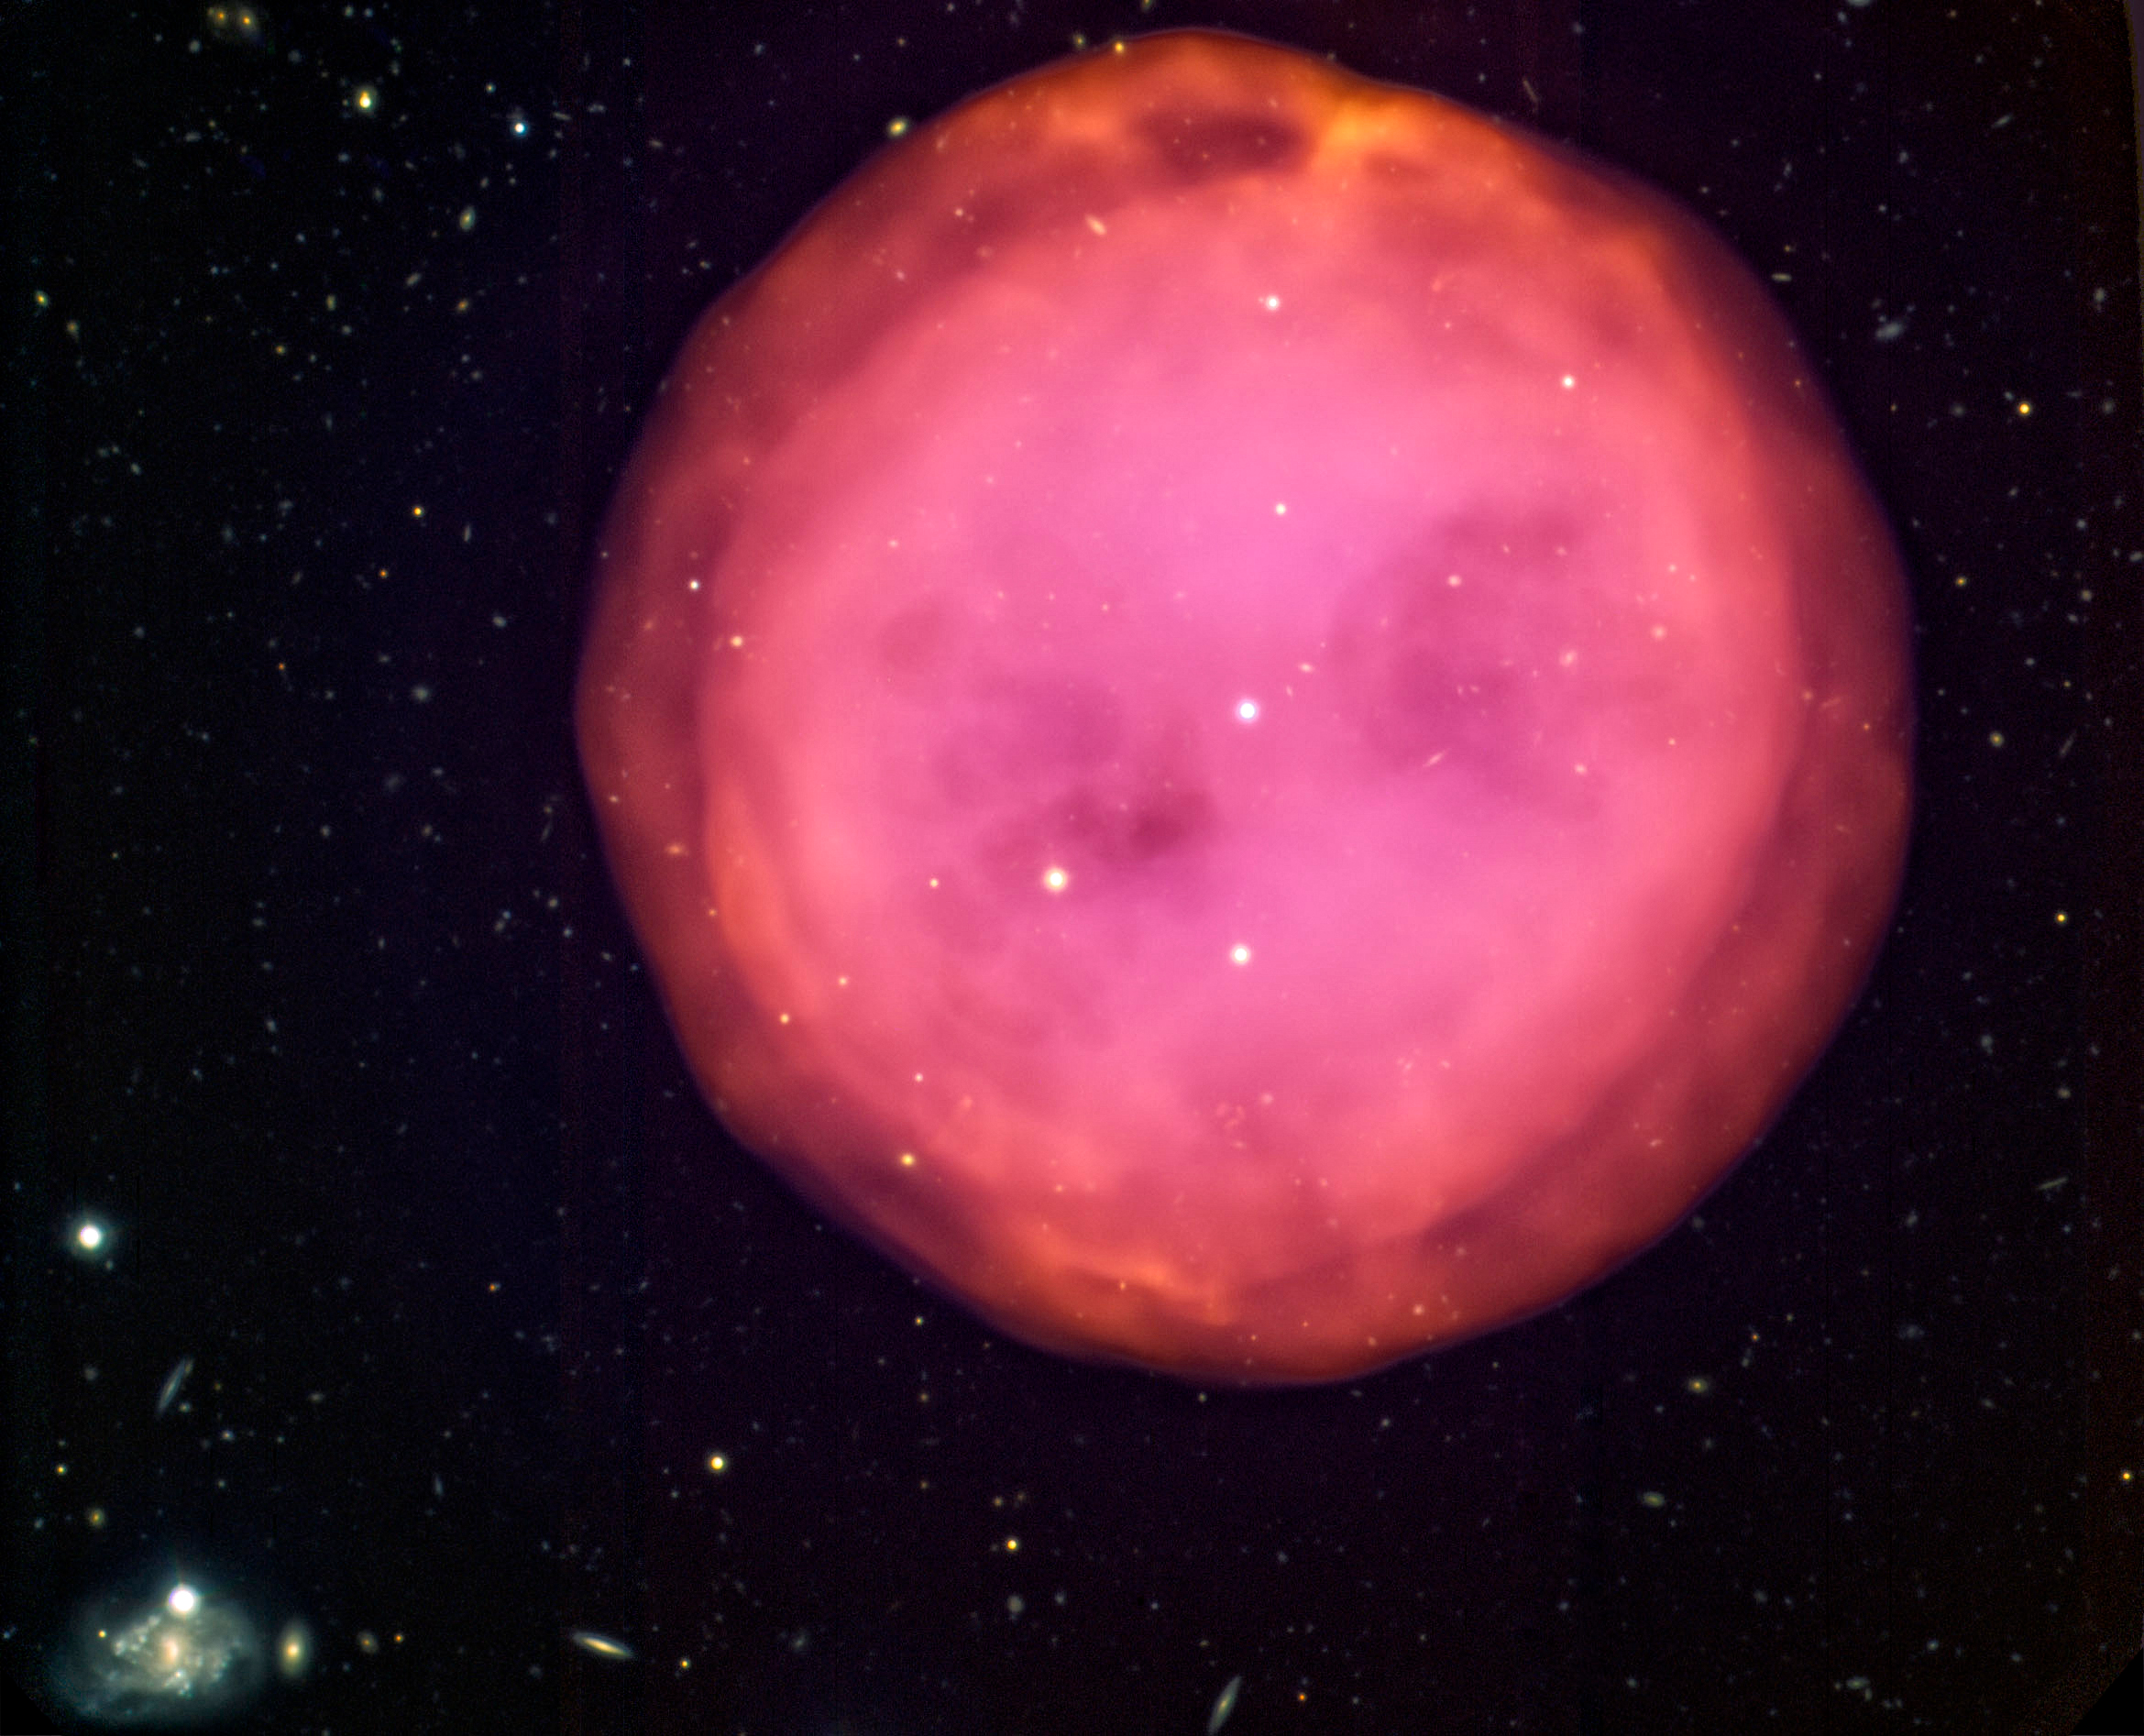

Gemini North image of the planetary nebula M97

Gemini North image of the planetary nebula M97, also knownas the Owl Nebula, imaged by the Gemini Multi-Object Spectrograph (GMOS) as part of a Canadian contest for high school students. The approximately 6,000year-old nebula is located about 2,600 light-years away, and has a diameter ofabout three light-years across. It is located in the constellation of UrsaMajor (which contains the Big Dipper).

Credit: International Gemini Observatory/NOIRLab/NSF/AURA/Émilie Storer (Collège Charlemagne, QUE)/André-Nicolas Chené (HIA/NRCof Canada)/T. Rector (U.Alaska, Anchorage).